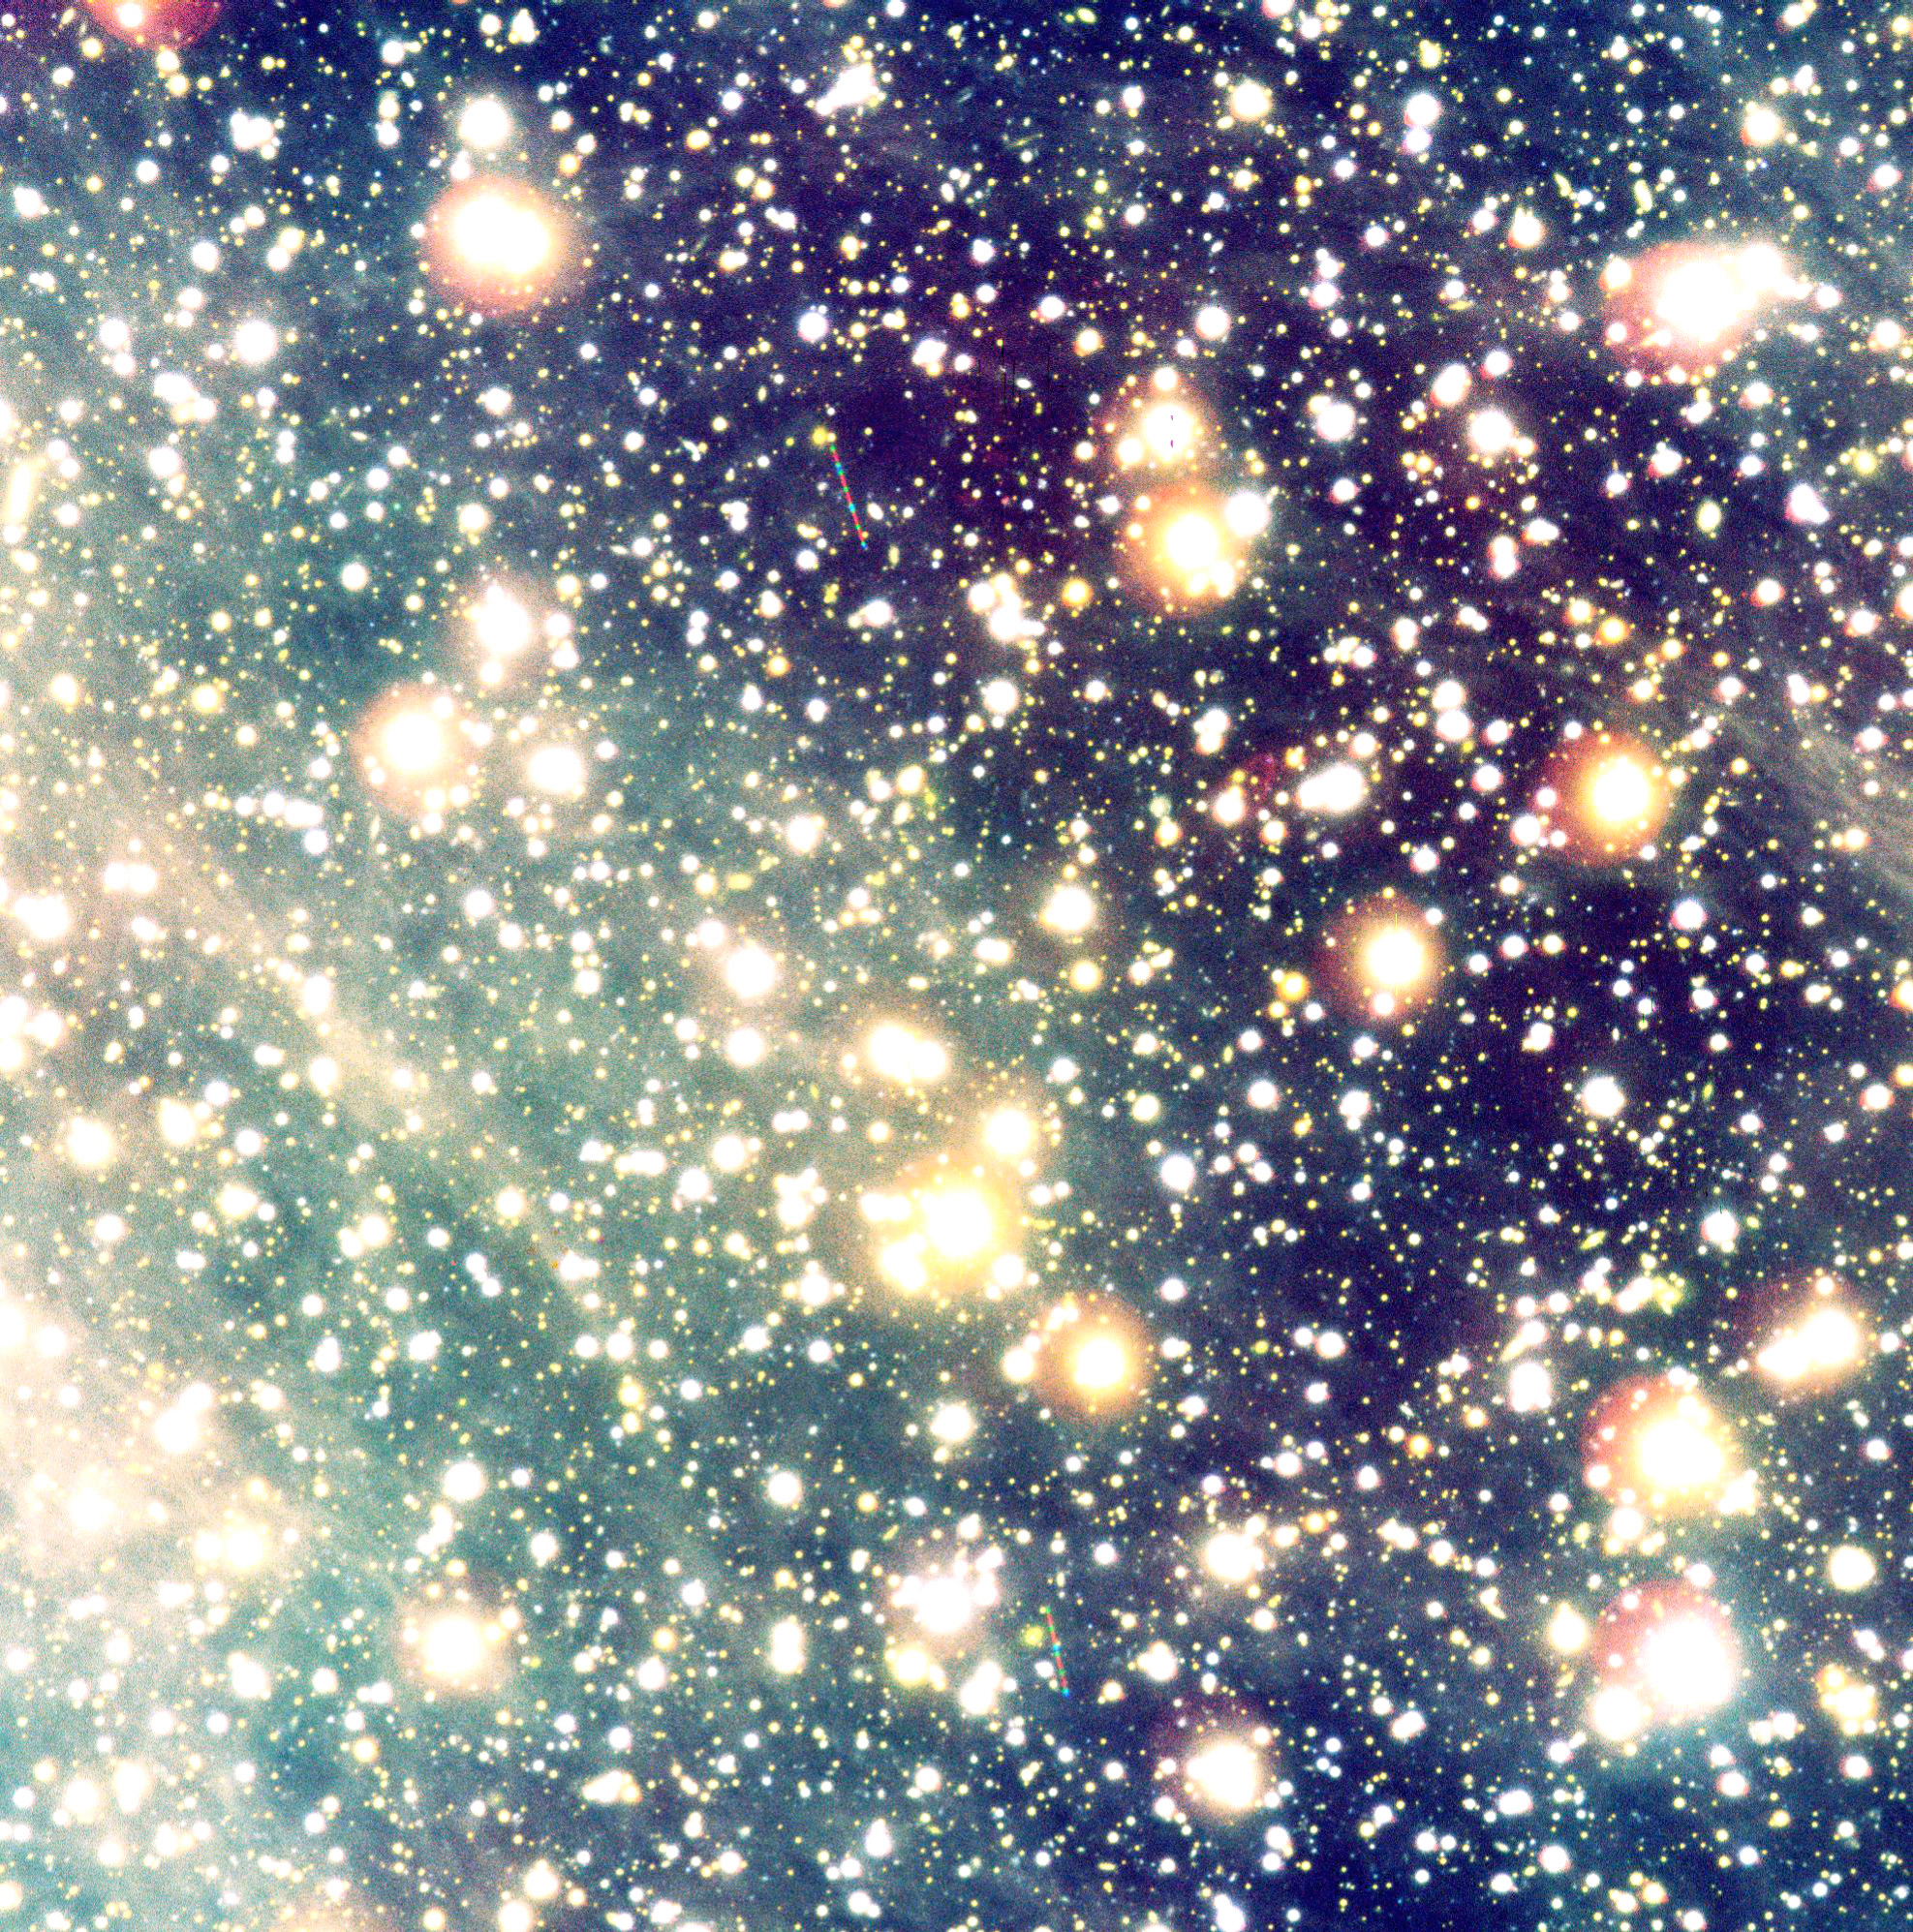

A bowshock Nebula near the neutron star RXJ 18565-3754

False-colour composite photo of the sky field with the lonely neutron star RX J1856.5-3754 and the related cone-shaped nebula. It is based on a series of exposures obtained with the multi-mode FORS2 instrument at VLT KUEYEN through three different optical filters: R (29 exposures of 136 sec each; ~1.1 hrs total; here rendered as green); H-alpha (19; 1020 sec; ~5.5 hrs; red); and B (10; 138 sec; ~0.4 hrs; blue). The seeing was good to excellent during the exposures (0.66 arcsec on average). The trails of some moving objects, most likely asteroids in the solar system, are seen in the field with intermittent blue, green and red colours. The large field measures 6.6 x 6.7 arcmin 2, with 0.2 arcsec/pixel. North is to the lower right and East is upper right. The motion of the neutron star as seen on the sky (see the text) is towards East, exactly in the direction indicated by the nebula.

Credit: ESO